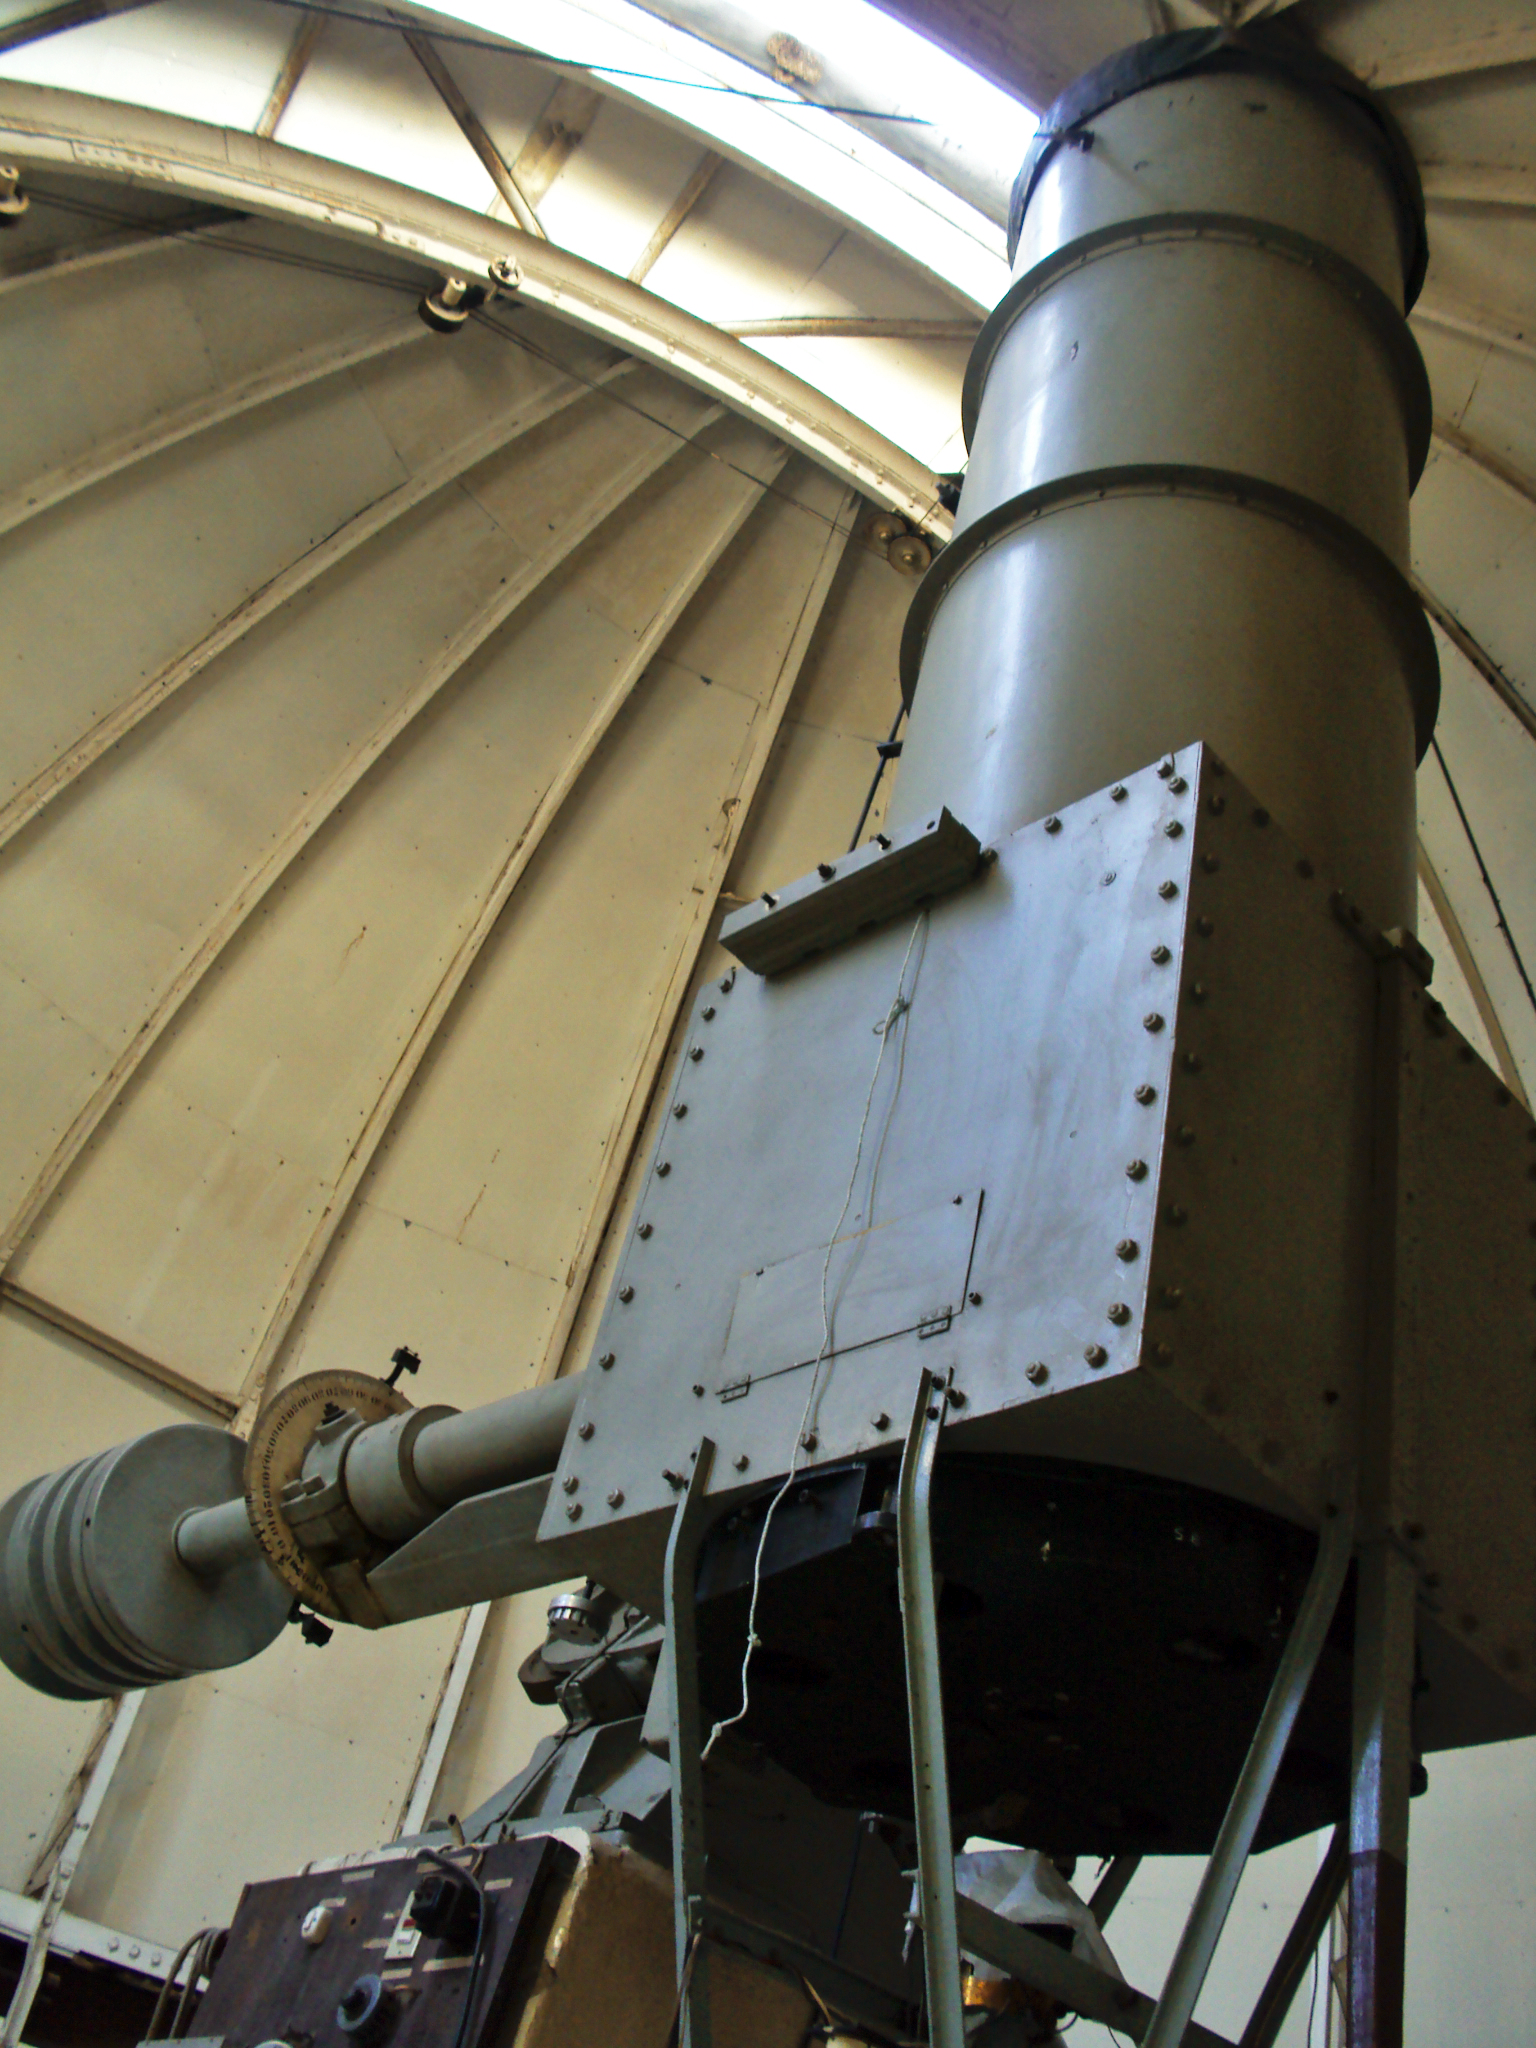

Historical observatory Manuel Foster

Pictures of the Historical Observatory Manuel Foster in Santiago, taken in August 2010. The renewal is part of the project presented by the PUC to the Joint Committee 2009 and partially financed by ESO.

Credit: D. Orellana/ESO